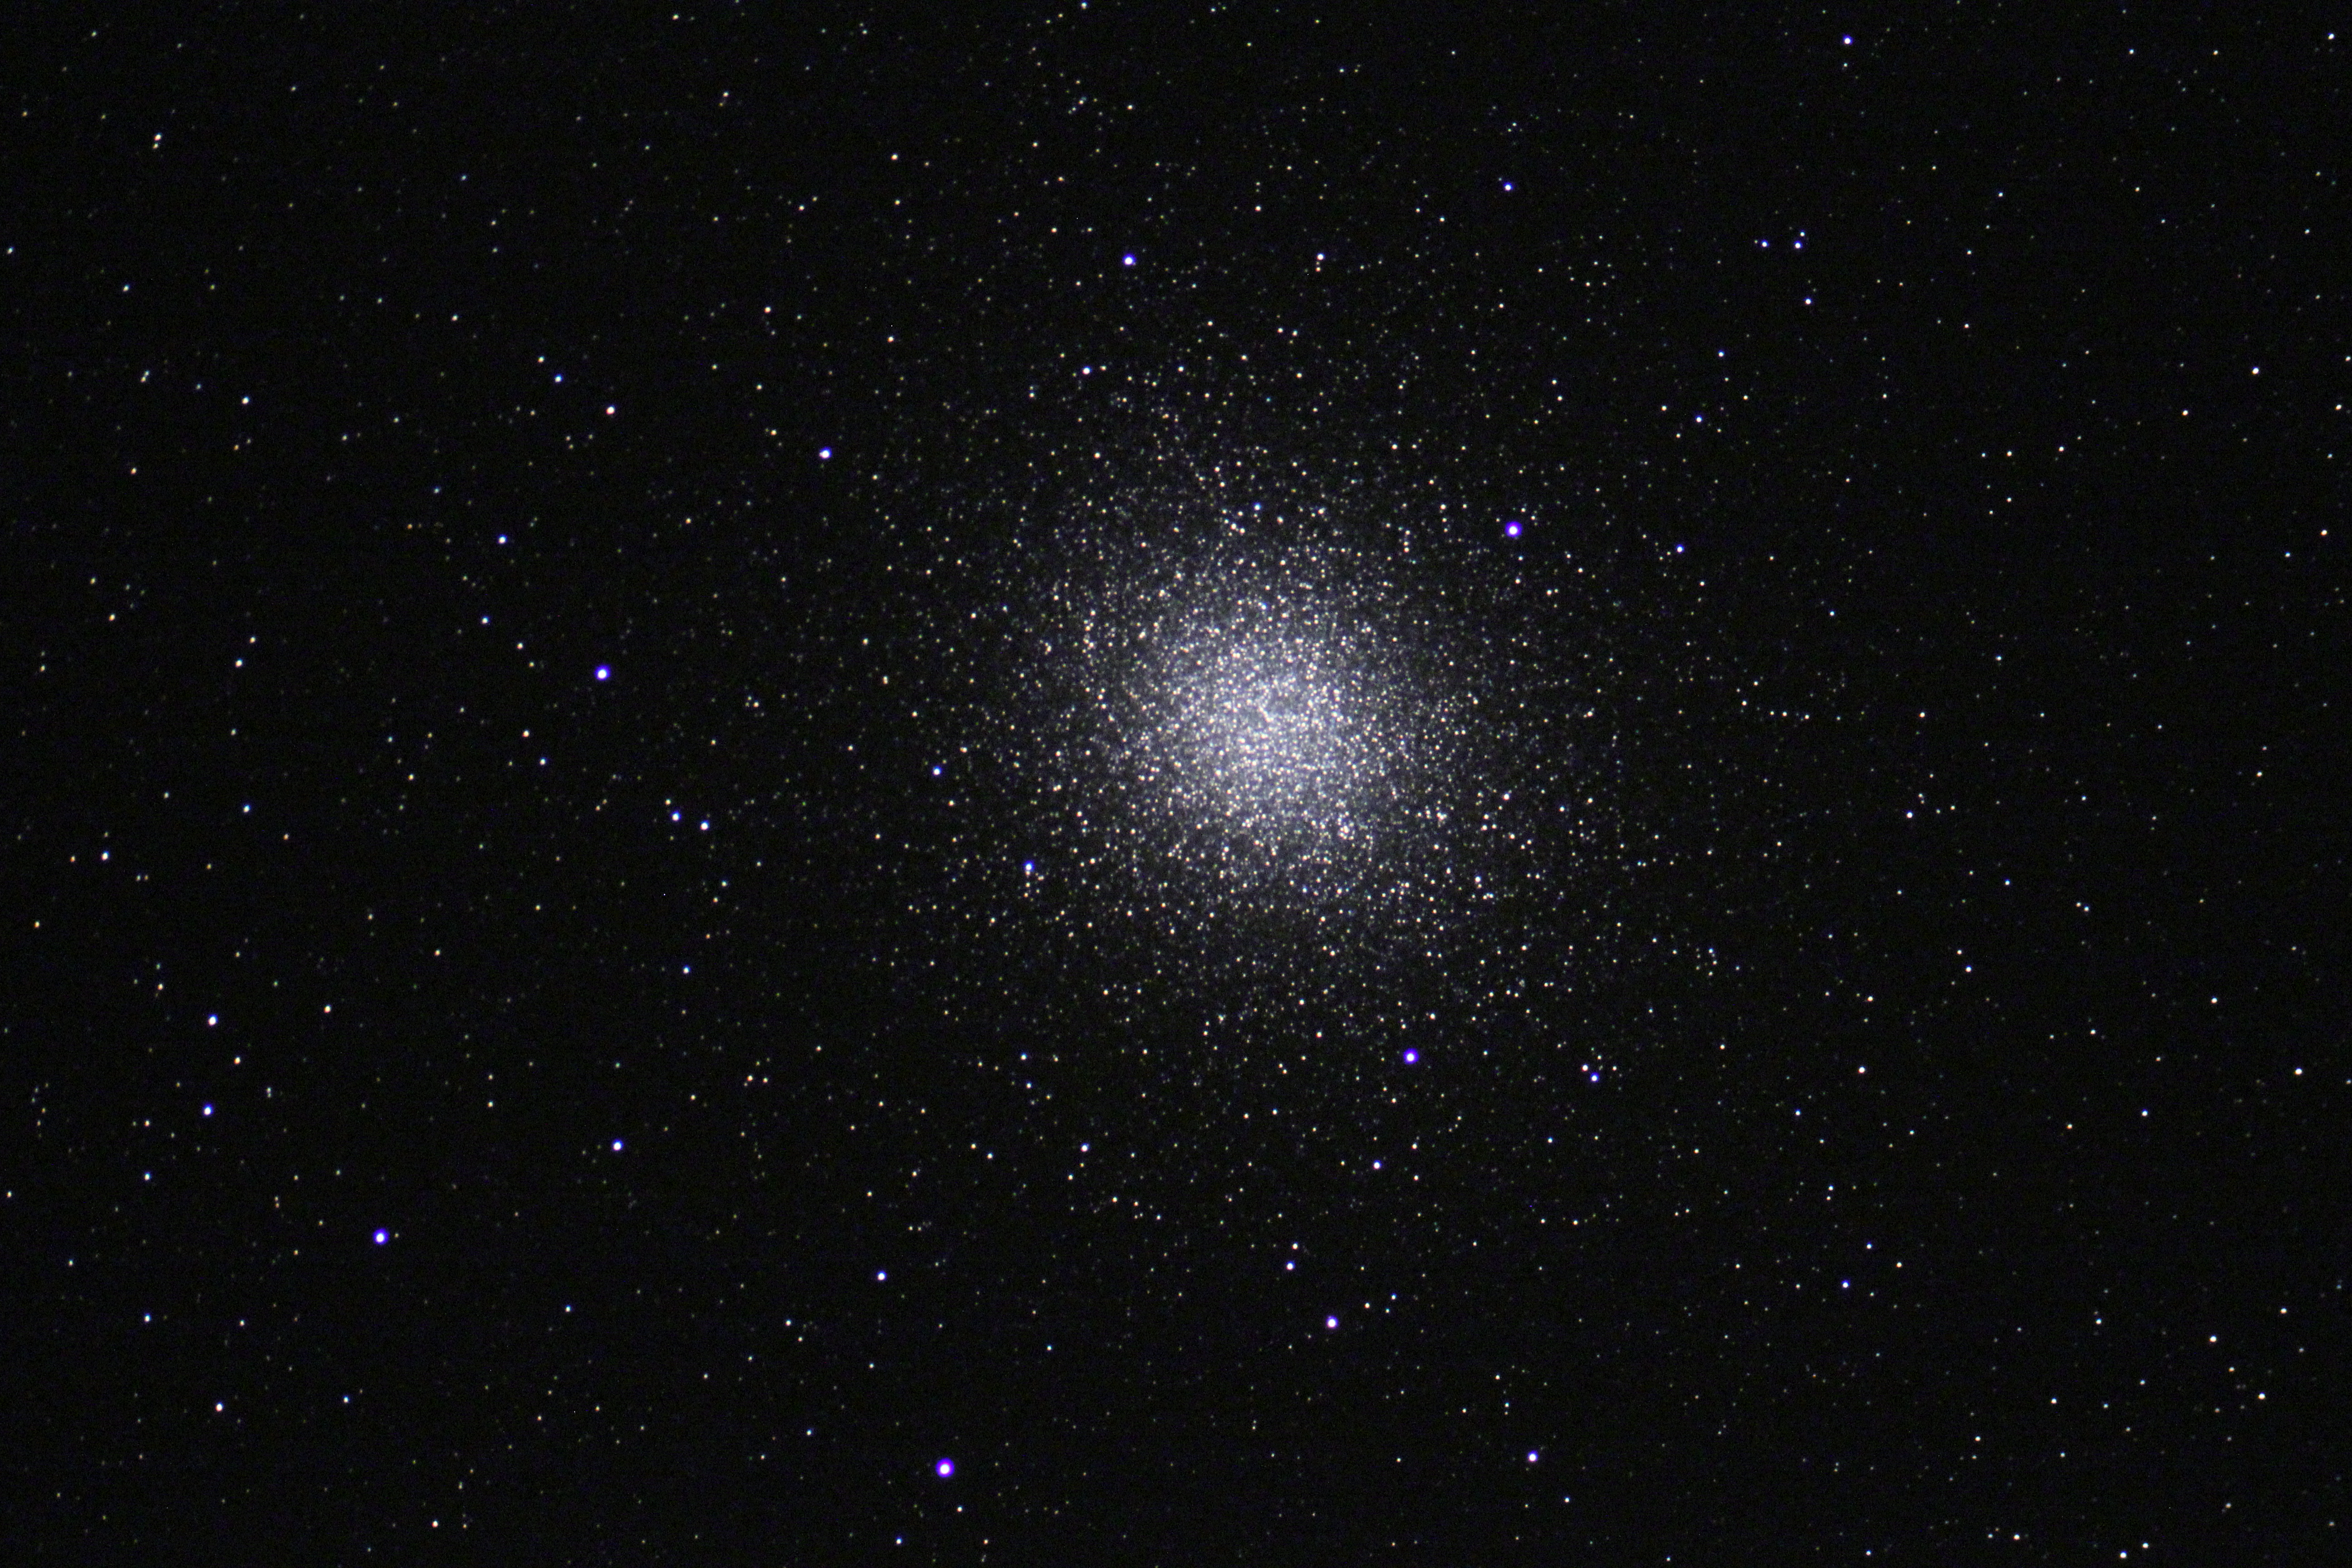

NGC 5139: Omega Centauri Widefield

The name "Omega Centauri" should hint that this particular cluster is quite special. As viewed from Earth, Omega Cen (as it is often called) is certainly one of the most dazzling of globular clusters that orbits our galaxy. Before the use of good telescopes (and optics) this cluster was known as a "star" in the constellation of Centaurus (and hence the name). However, under a dark sky this cluster certainly hints at more. It takes on the appearance of fuzzy patch of light- not unlike many other closer star clusters (M41, M44, M35, etc). However, at a distance of 20,000 lights years away, it is only due to the sheer number of stars- easily more than 500,000- that we can see it this easily. A telescopic view reveals the sparkling glitter shown to the left. From Kitt Peak, this cluster barely climbs more than 10 degrees above the horizon. As such, the image quality isn't great, but the overall impression of this cluster is maintained. Interestingly, Omega Cen is one of the few clusters that is currently passing directly through the plane of our galaxy.

This image was taken as part of Advanced Observing Program (AOP) program at Kitt Peak Visitor Center during 2014.

Credit: KPNO/NOIRLab/NSF/AURA/Blythe Guvenen